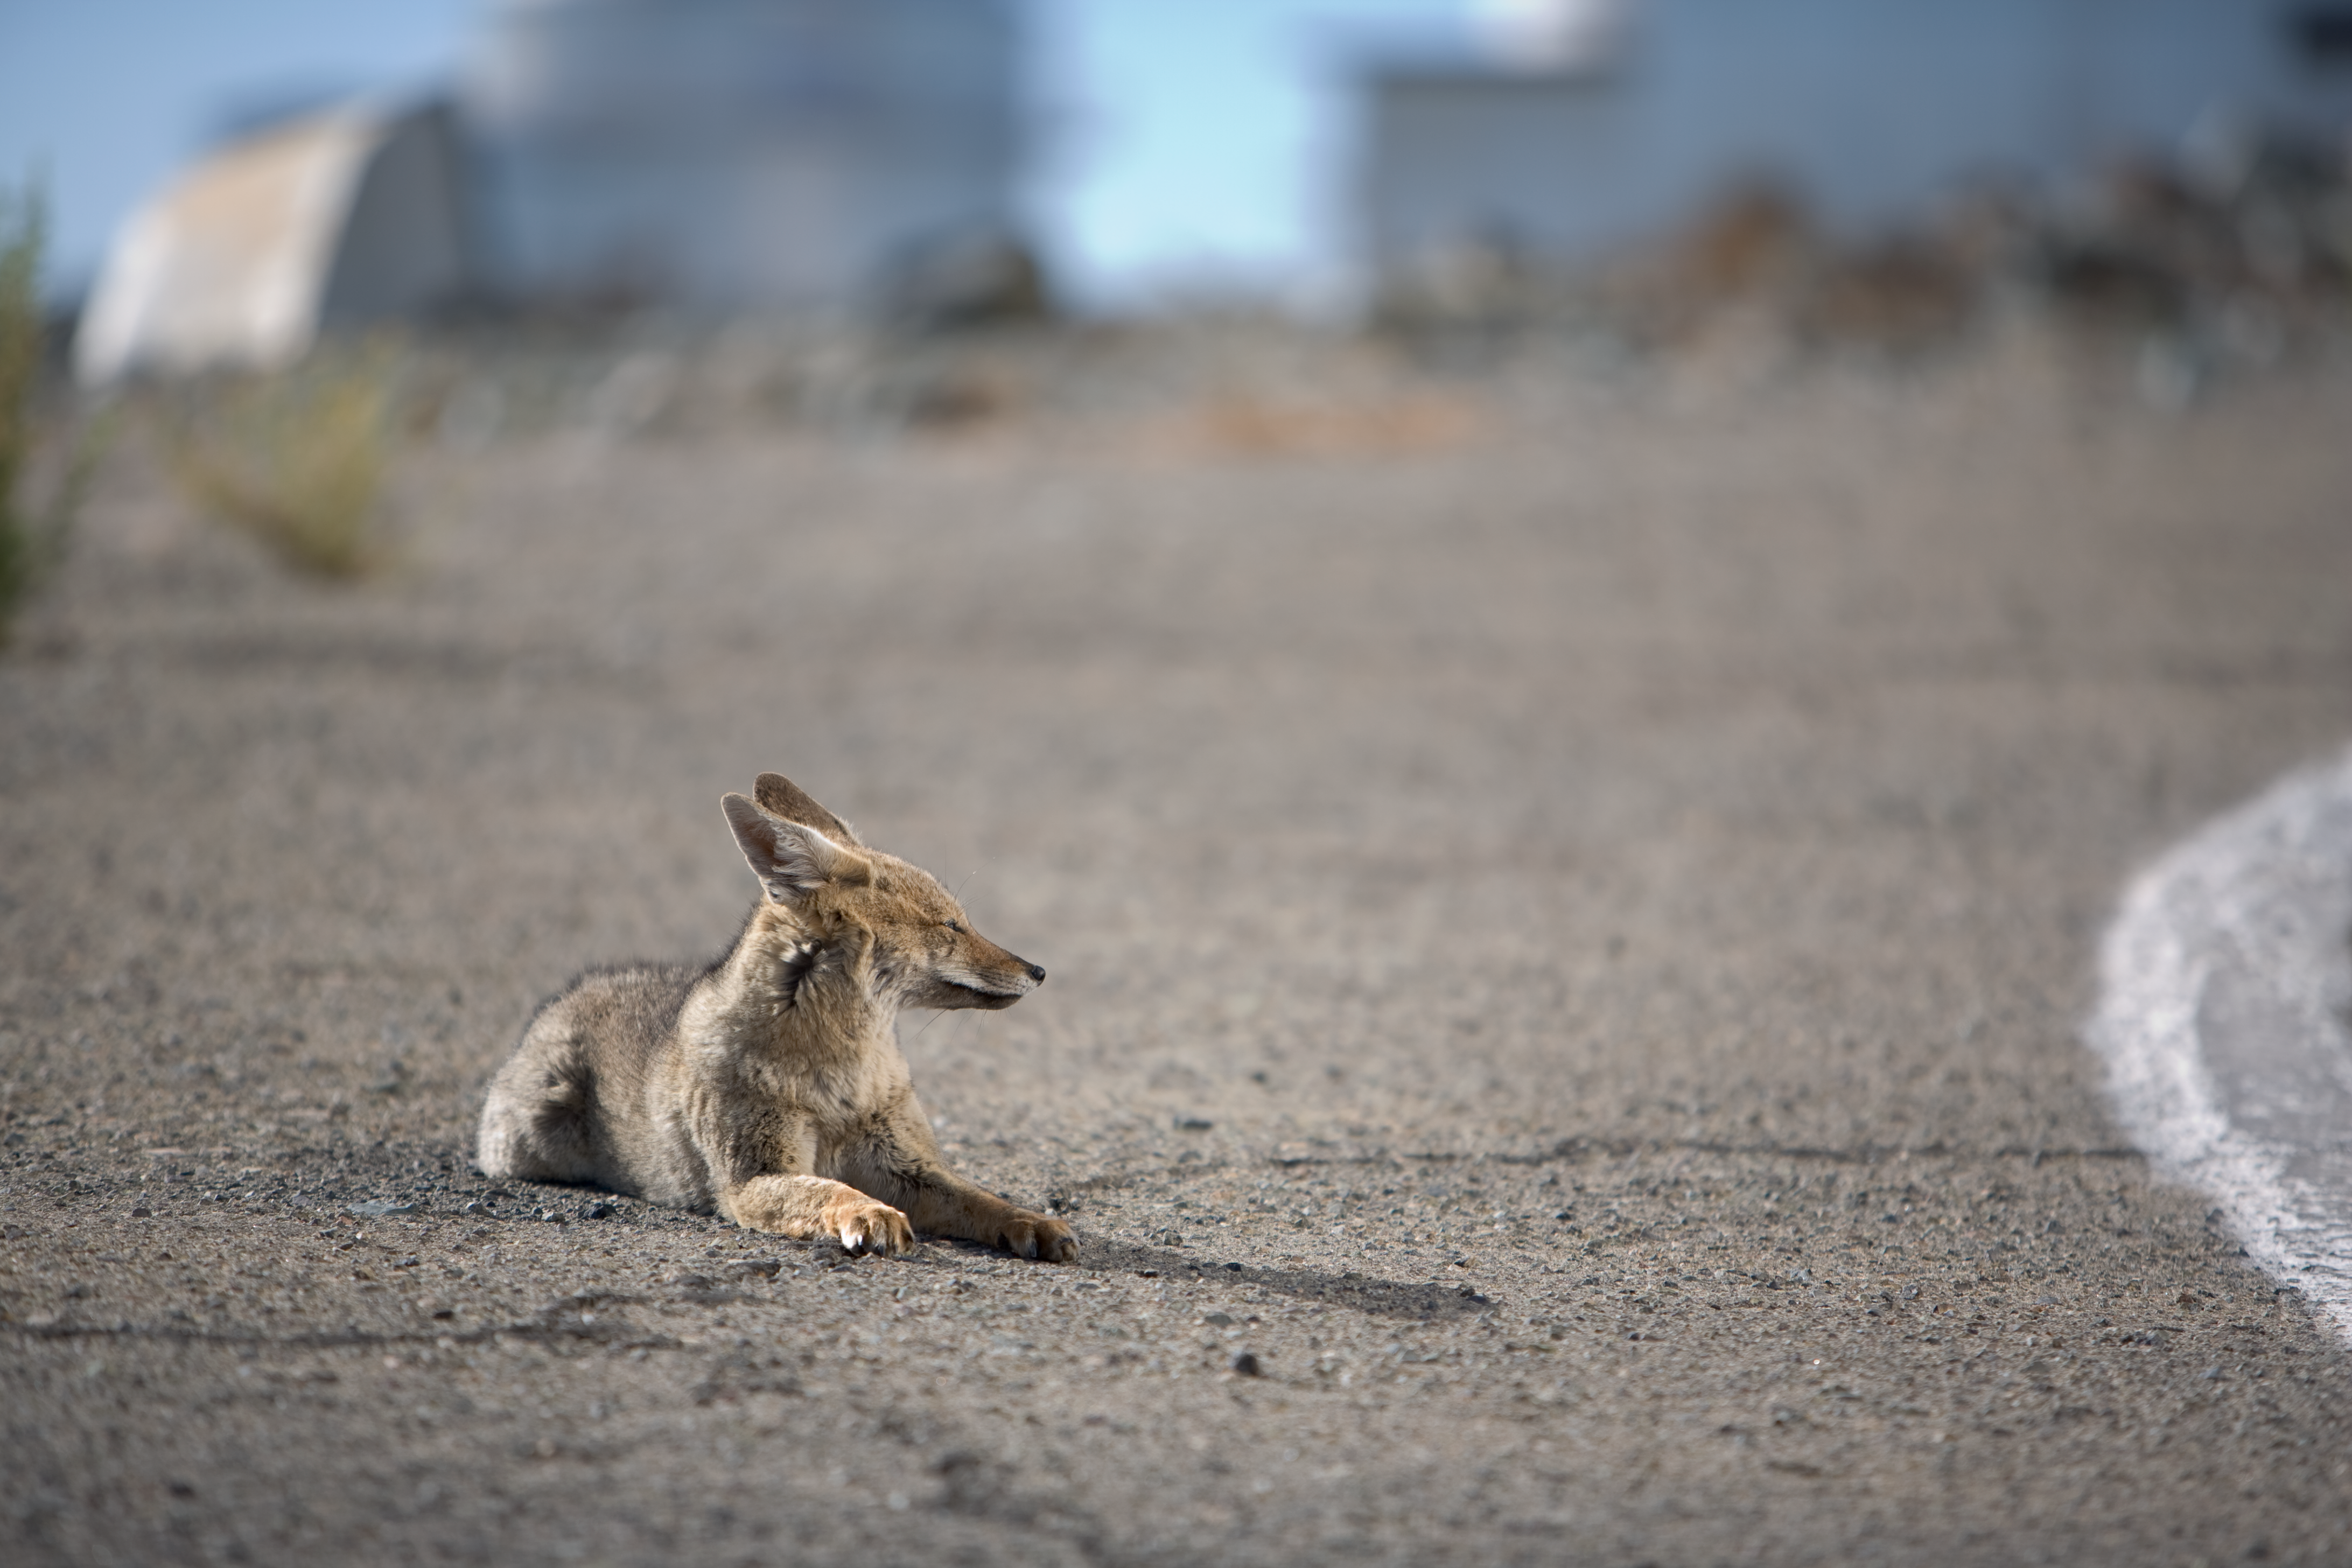

Wild fox

One of the famous foxes at La Silla. Photo taken in november 2007.

Credit: ESO/H.H.Heyer